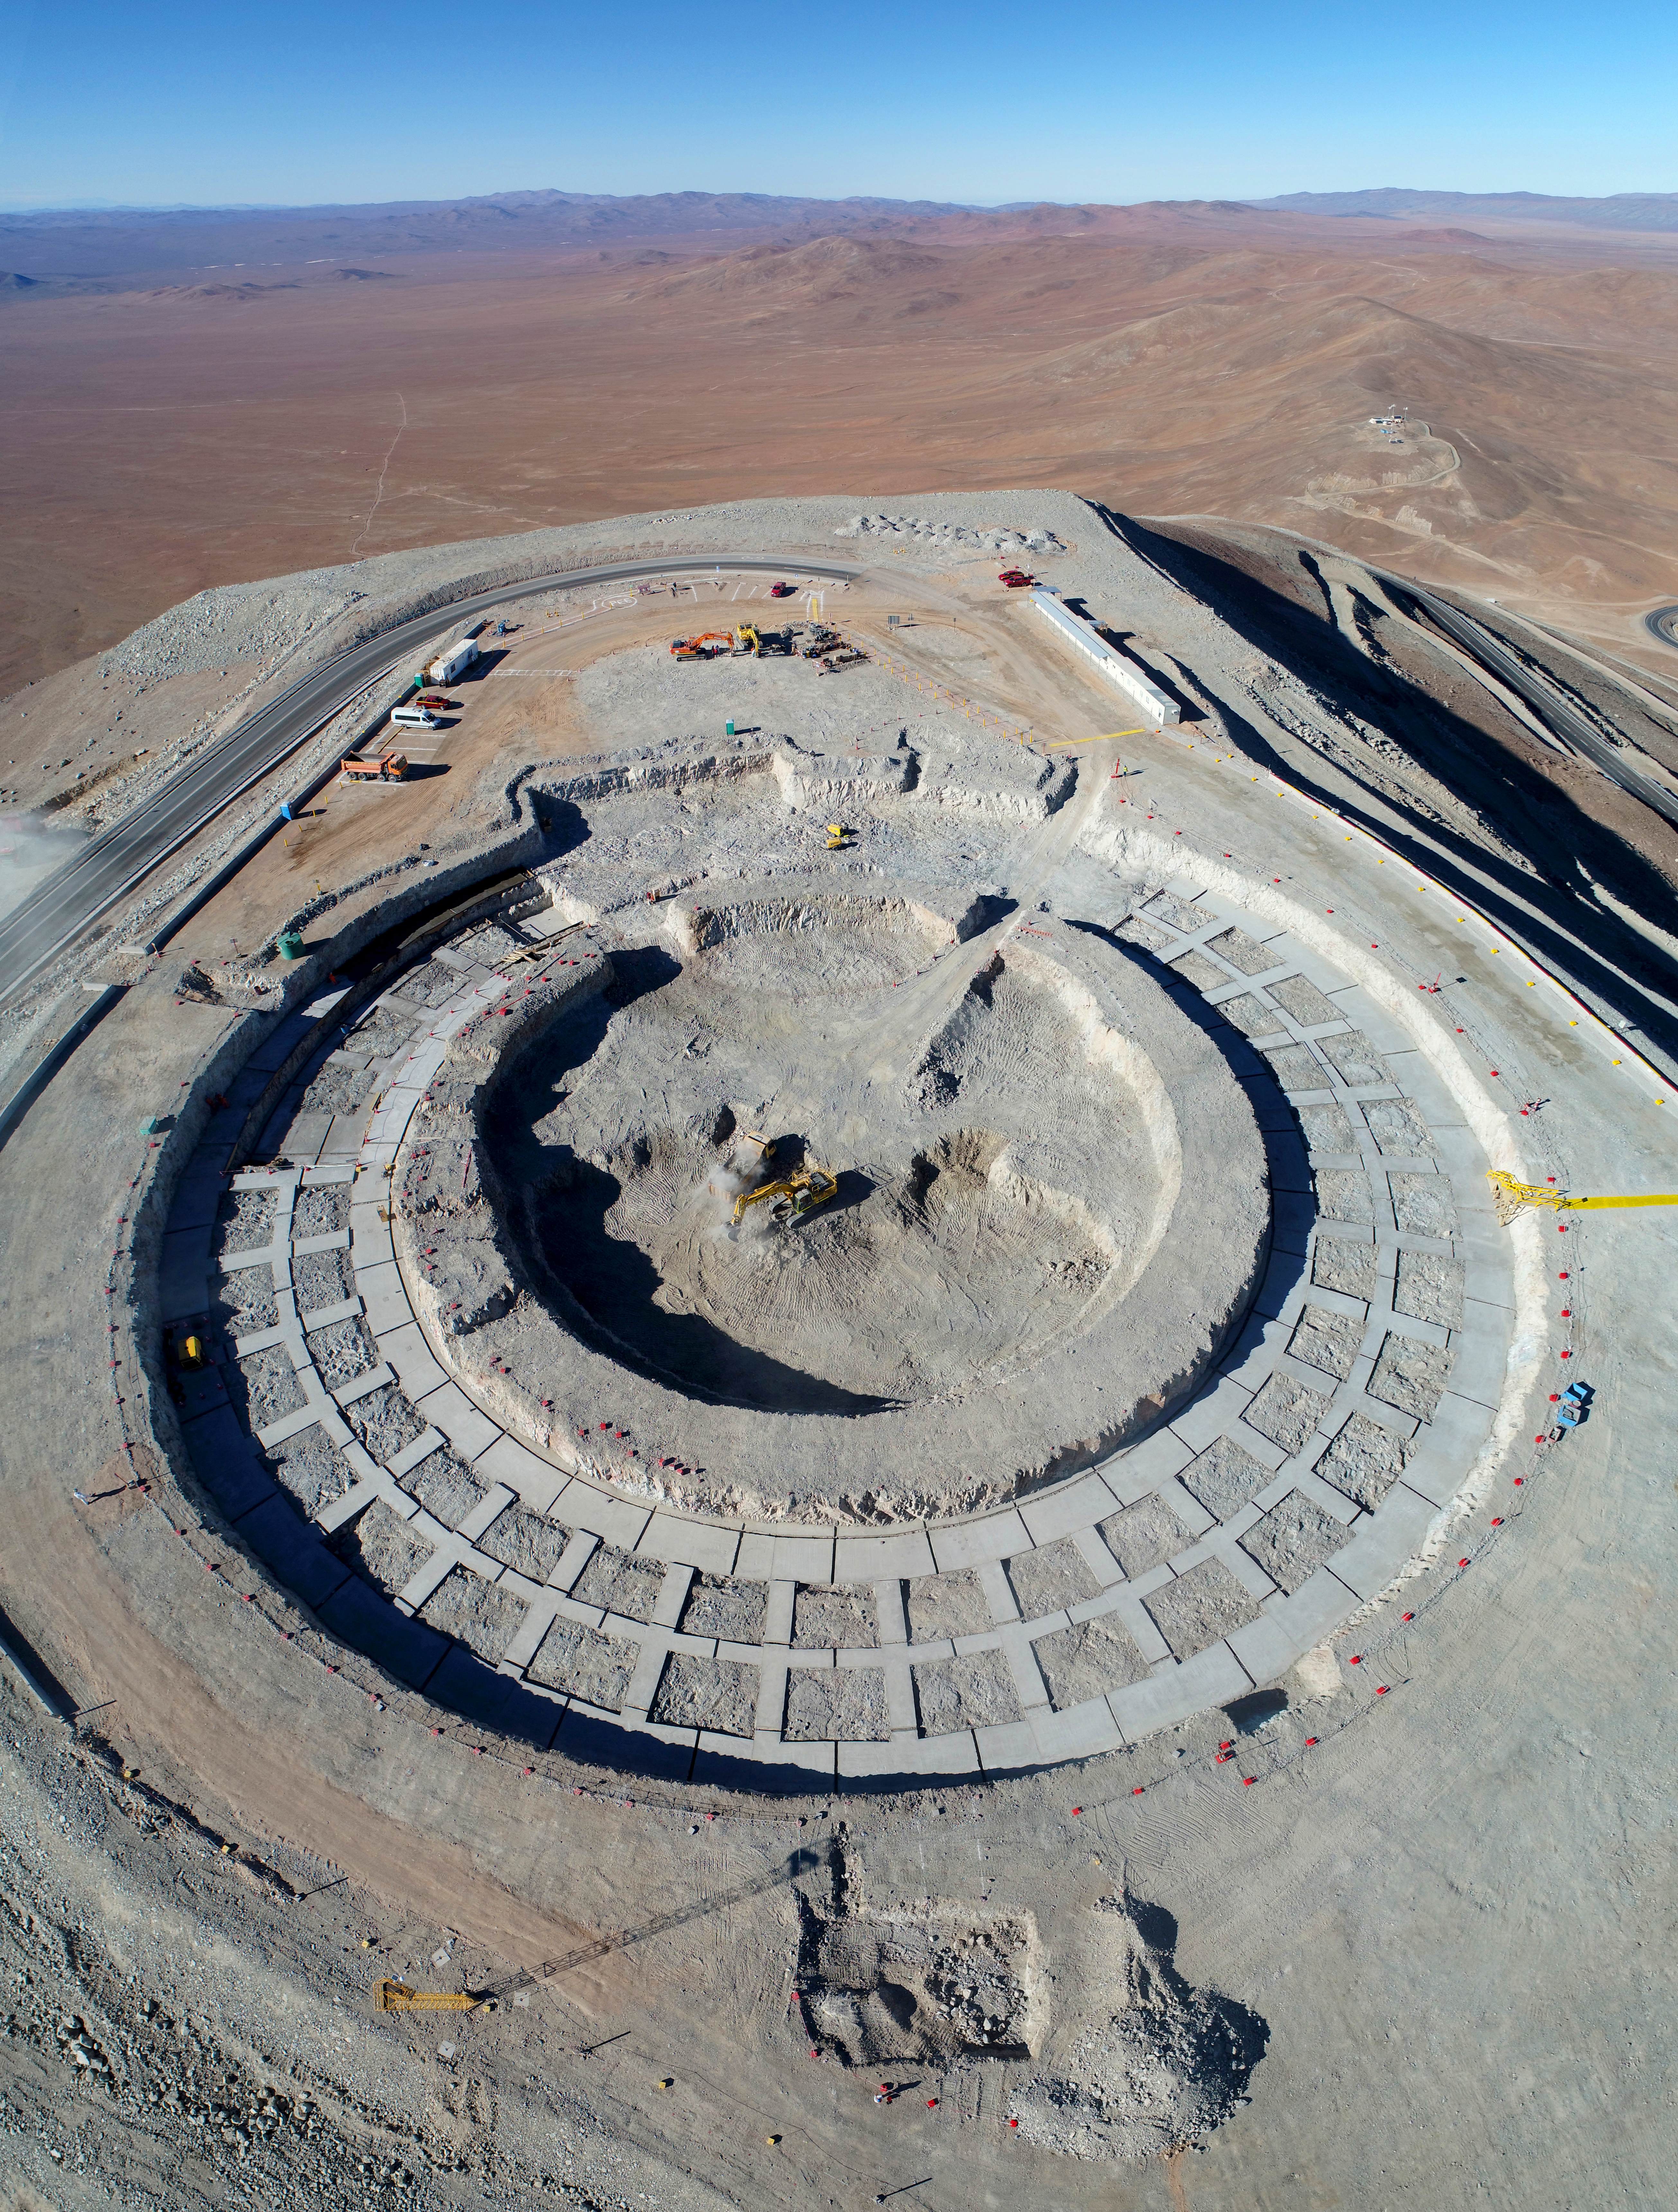

Extremely large astronomy

The era of extremely large telescopes is beginning — and it will revolutionise our understanding of the Universe. ESO’s Extremely Large Telescope (ELT) is currently under construction in the remote Chilean Atacama Desert; this groundbreaking telescope alone will collect more light than over 200 NASA/ESA Hubble Space Telescopes.

As the name suggests, such telescopes are truly colossal. The largest primary mirrors — by which a telescope collects light — currently in operation at all of ESO’s sites are the 8.2-metre-diameter mirrors in the four Unit Telescopes comprising the Very Large Telescope (VLT). The ELT will dwarf the already impressive VLT with its vast mirror at 39 metres in diameter! However, constructing a single, science-quality mirror of such a size is simply not possible — the ELT’s primary mirror will, in fact, be a complex honeycomb arrangement of 798 tessellated hexagonal 1.4-metre mirrors.

Finding a suitable place for such a structure was also no easy task. As well as requiring the dry and light-pollution-free conditions at a high altitude necessary for successful astronomy, the ELT needed a huge space on which to spread its foundations. As such a location was not available, it was created! The complex journey of the ELT’s construction began by flattening the top of the Cerro Armazones mountain in Chile, taking 18 metres off its full height. That site is now covered by a web of foundations — as seen in this image.

Credit: G. Hüdepohl/ESO